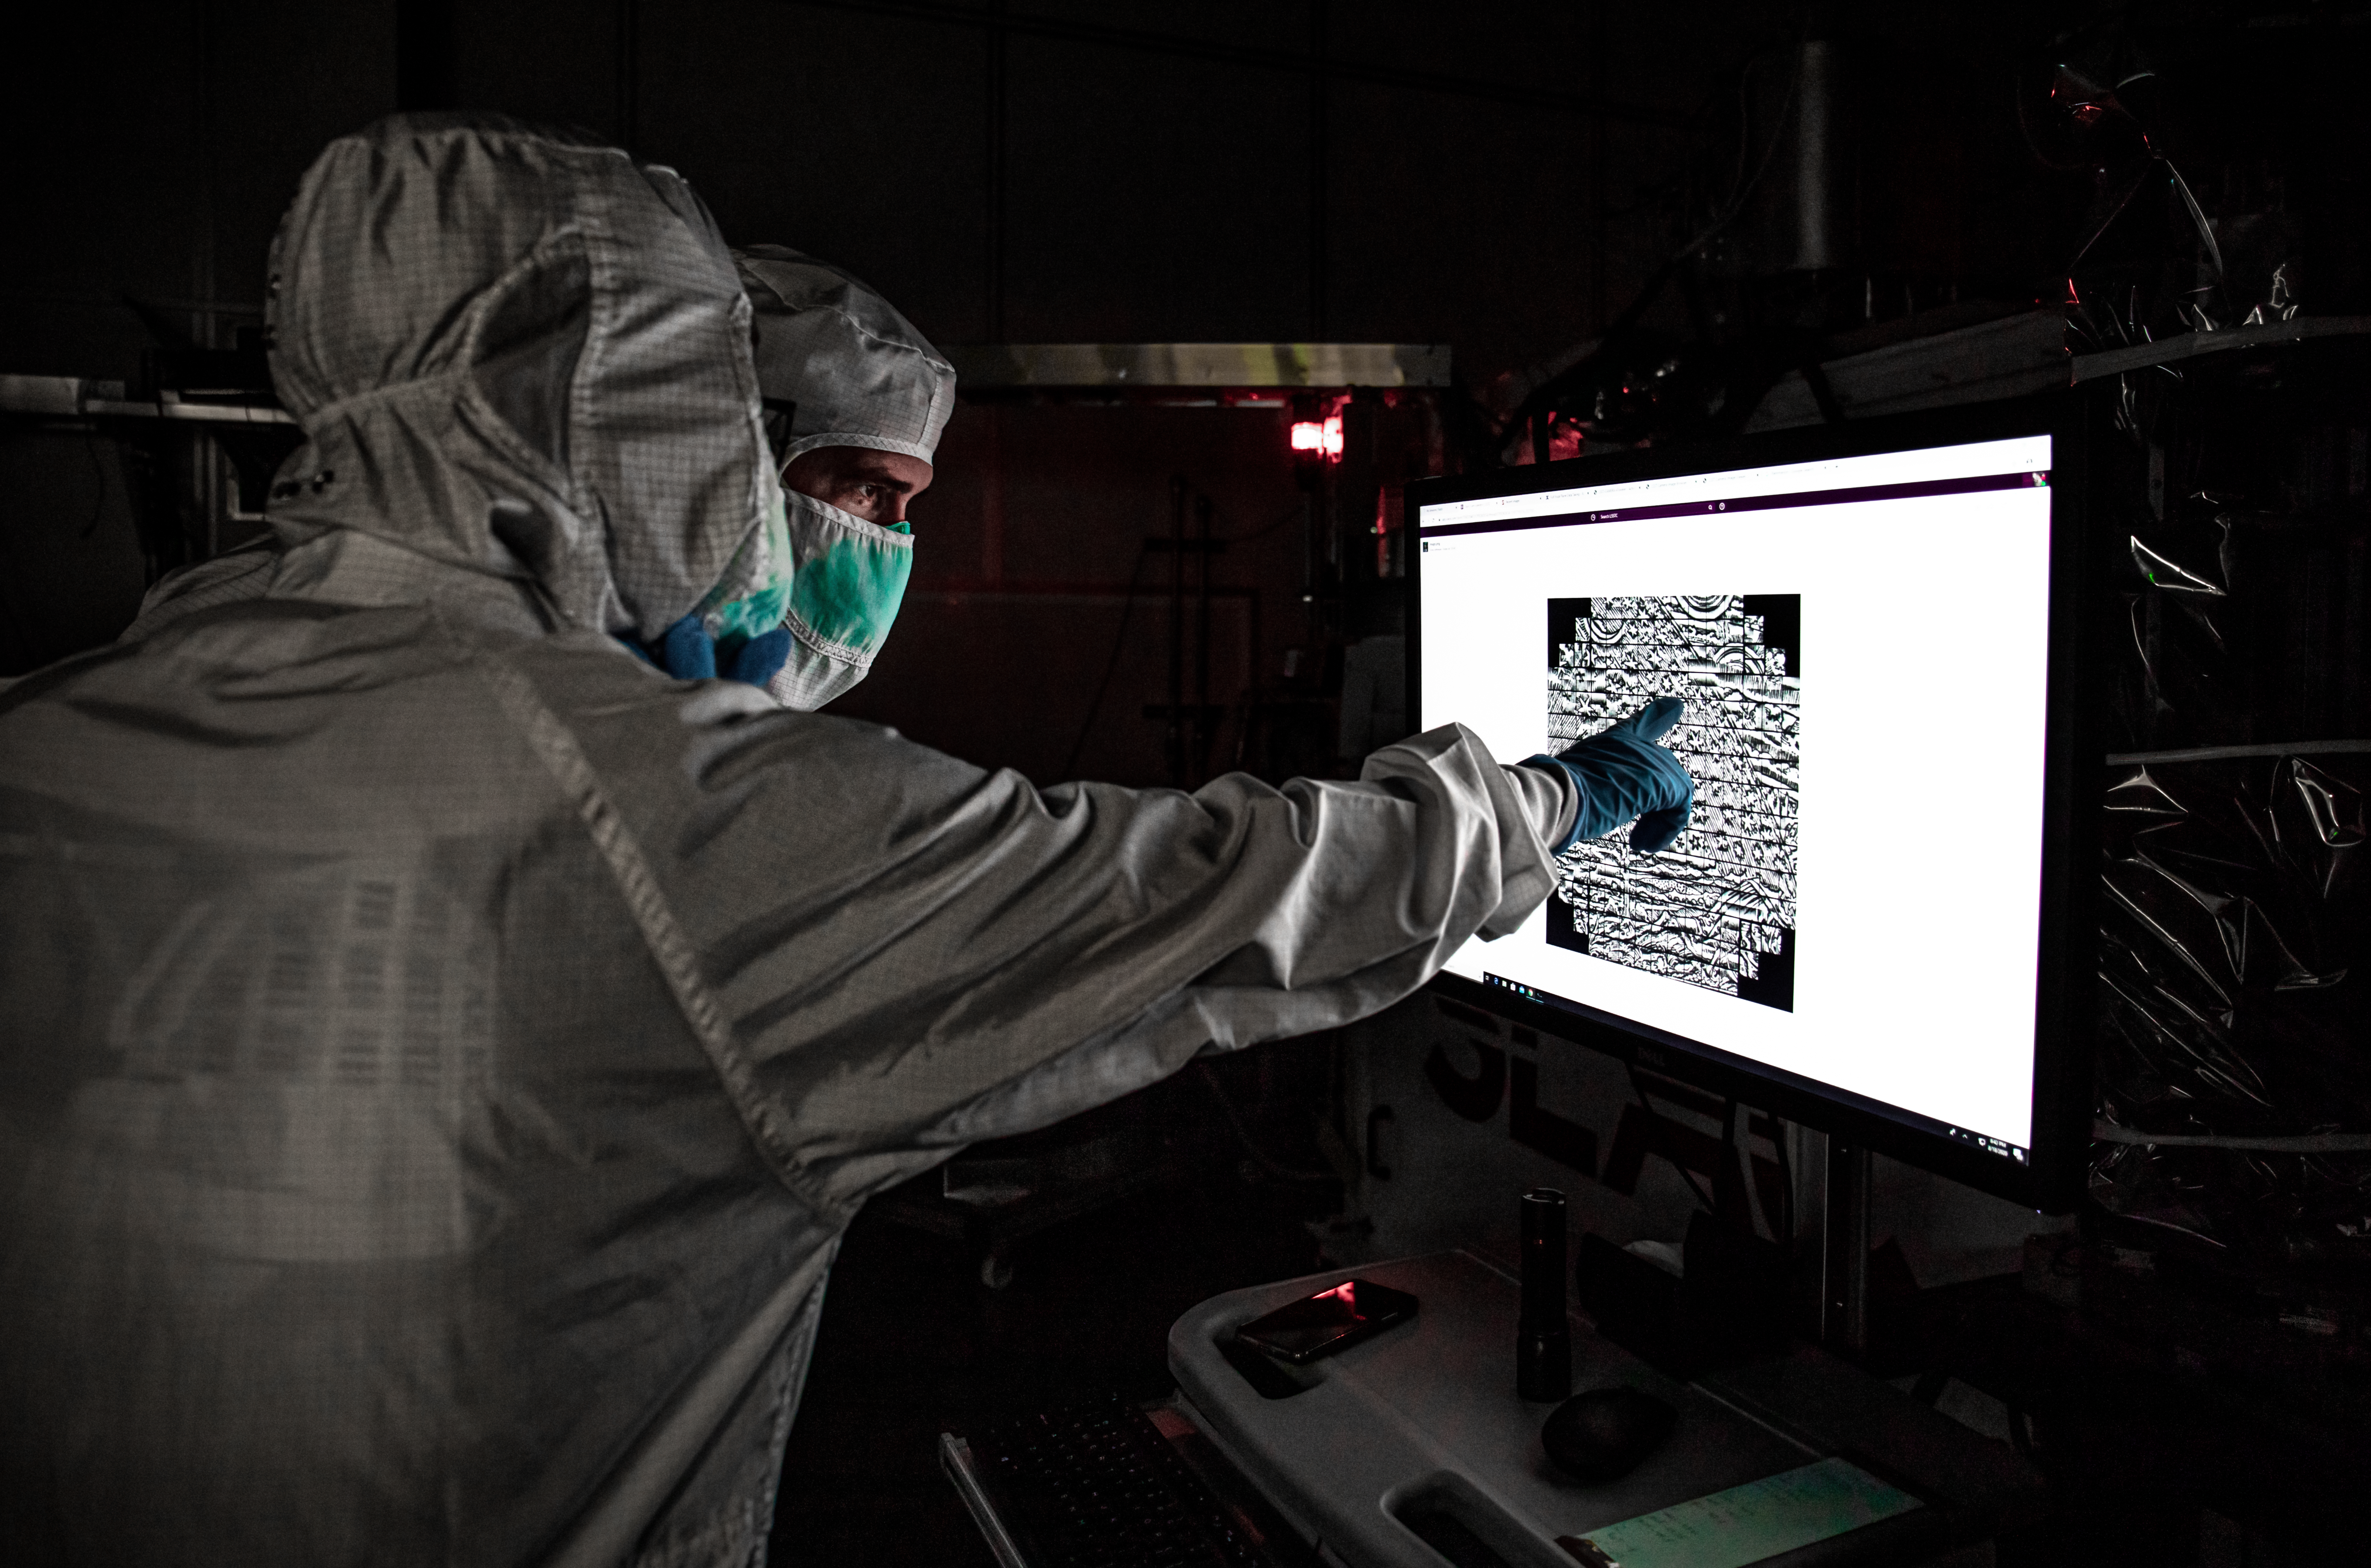

Vera C. Rubin Observatory LSST Camera Focal Plane Build 162

First image of a Flammarion drawing, shown in detail on a monitor in the LSST clean room, on August 18, 2020. Using a pinhole projector, SLAC's Yousuke Utsumi, foreground, and Aaron Roodman project the first images onto the focal plane of the LSST Camera.

Credit: Jacqueline Orrell/SLAC National Accelerator Laboratory